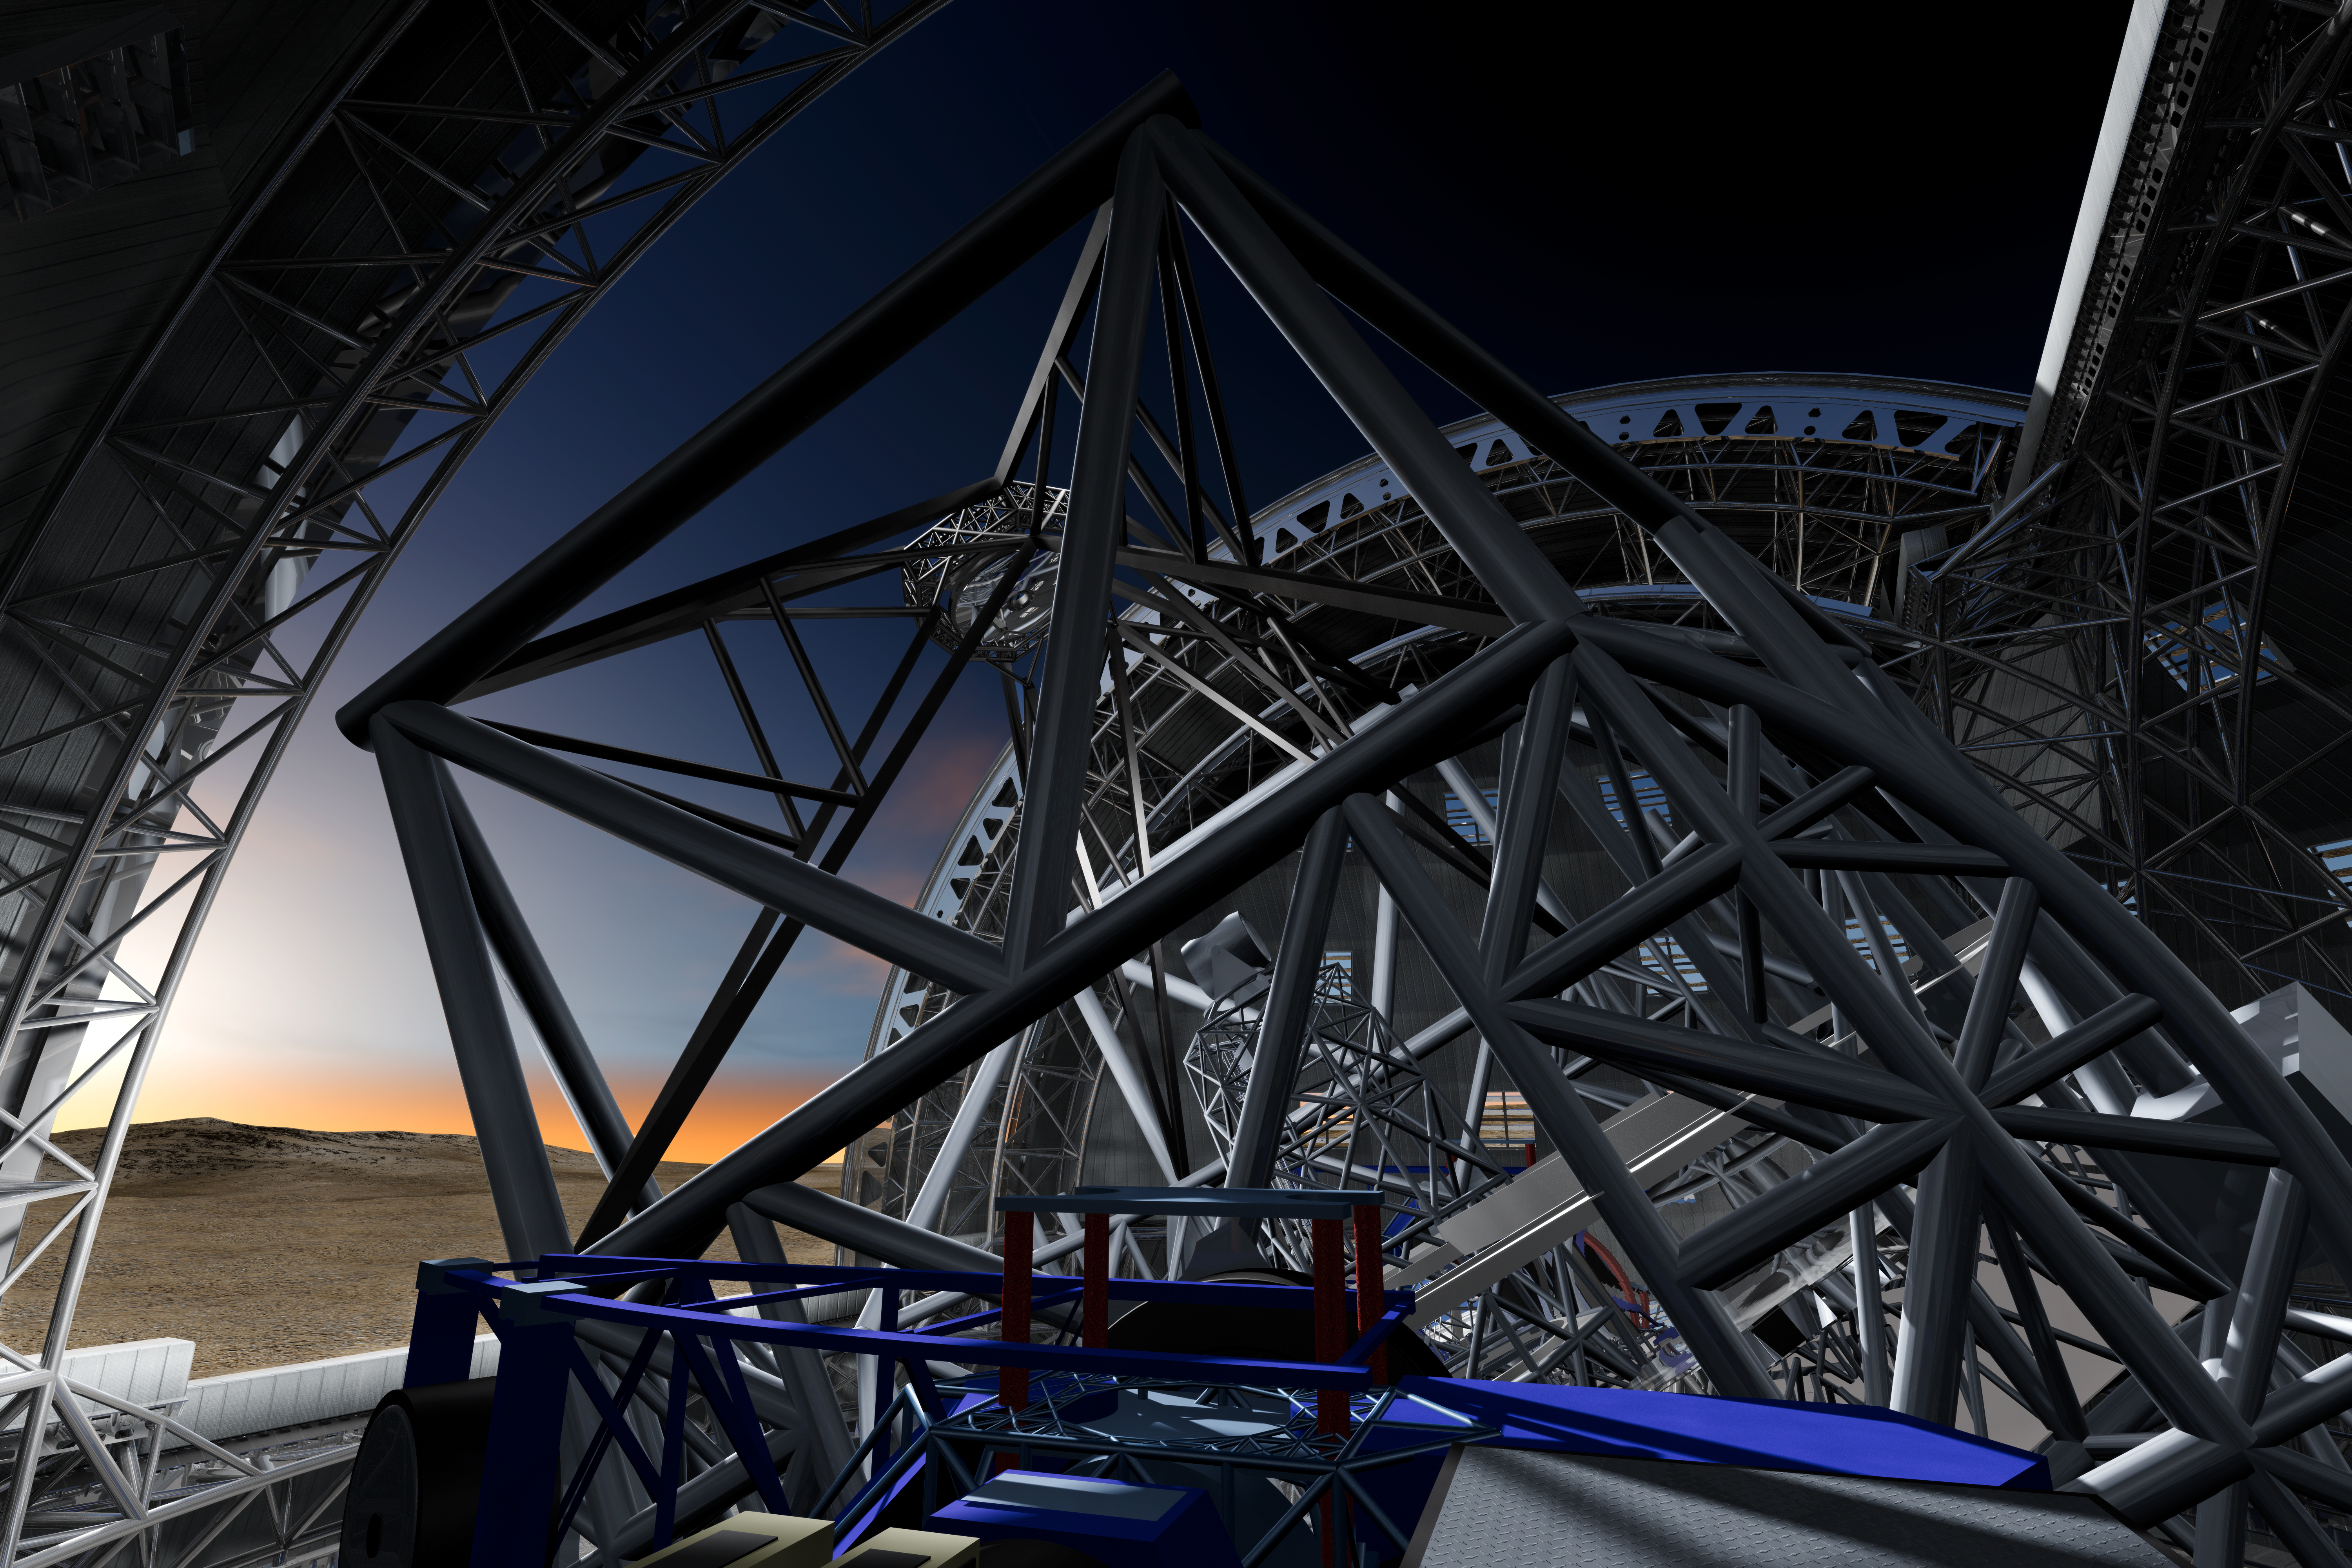

Inside the ELT

June 2009 version of the design of the 40-metre-class Extremely Large Telescope (ELT) in its enclosure, currently being planned by ESO (artist’s impression).

The design for the ELT shown here is preliminary.

Credit: ESO